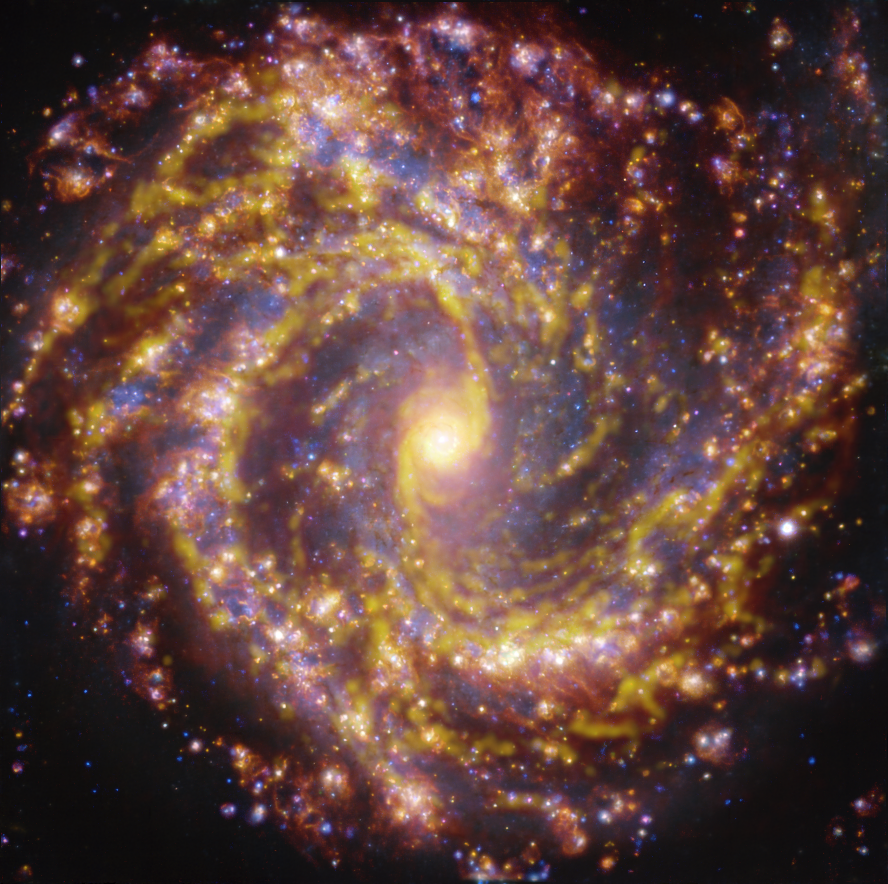

NGC 4303 as seen with the VLT and ALMA at several wavelengths of light

This image of the nearby galaxy NGC 4303 was obtained by combining observations taken with the Multi-Unit Spectroscopic Explorer (MUSE) on ESO’s Very Large Telescope (VLT) and with the Atacama Large Millimeter/submillimeter Array (ALMA), in which ESO is a partner. NGC 4303 is a spiral galaxy, with a bar of stars and gas at its centre, located approximately 55 million light-years from Earth in the constellation Virgo. The image is a combination of observations conducted at different wavelengths of light to map stellar populations and gas. ALMA’s observations are represented in brownish-orange tones and highlight the clouds of cold molecular gas that provide the raw material from which stars form. The MUSE data show up mainly in gold and blue. The bright golden glows map warm clouds of mainly ionised hydrogen, oxygen and sulphur gas, marking the presence of newly born stars, while the bluish regions reveal the distribution of slightly older stars.

The image was taken as part of the Physics at High Angular resolution in Nearby GalaxieS (PHANGS) project, which is making high-resolution observations of nearby galaxies with telescopes operating across the electromagnetic spectrum.

Credit: ESO/ALMA (ESO/NAOJ/NRAO)/PHANGS